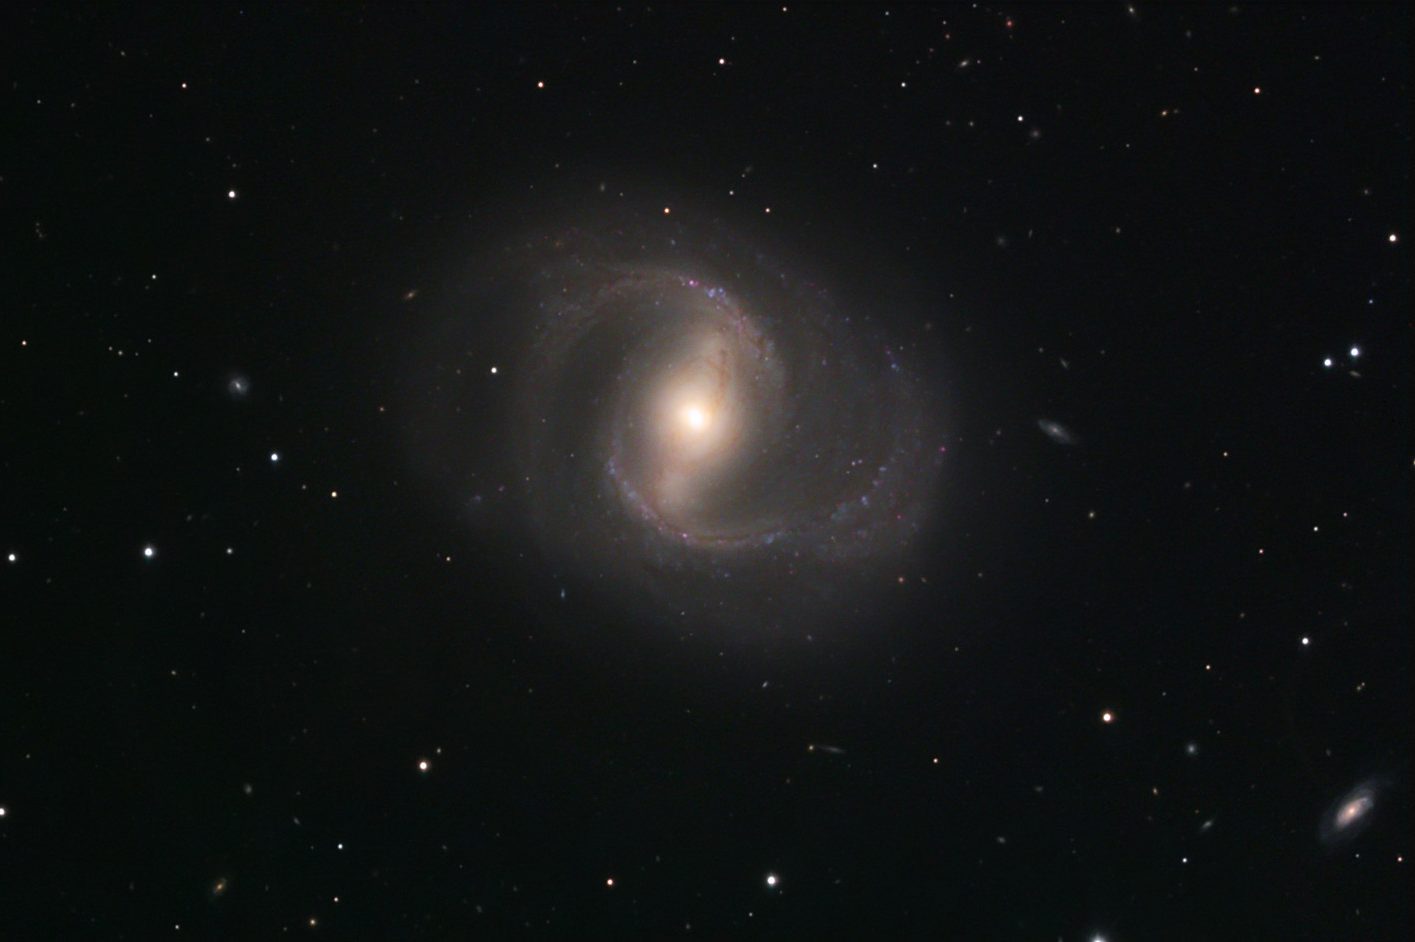

M91

M91 is one of four barred spiral galaxies in the Messier catalogue. (M109, M95 and M58 are the others). M91 is located 52 million light years away in the Virgo Cluster of the galaxies.

This image was taken as part of Advanced Observing Program (AOP) program at Kitt Peak Visitor Center during 2014.

Credit: KPNO/NOIRLab/NSF/AURA/Thomas and Gail Haynes/Adam Block